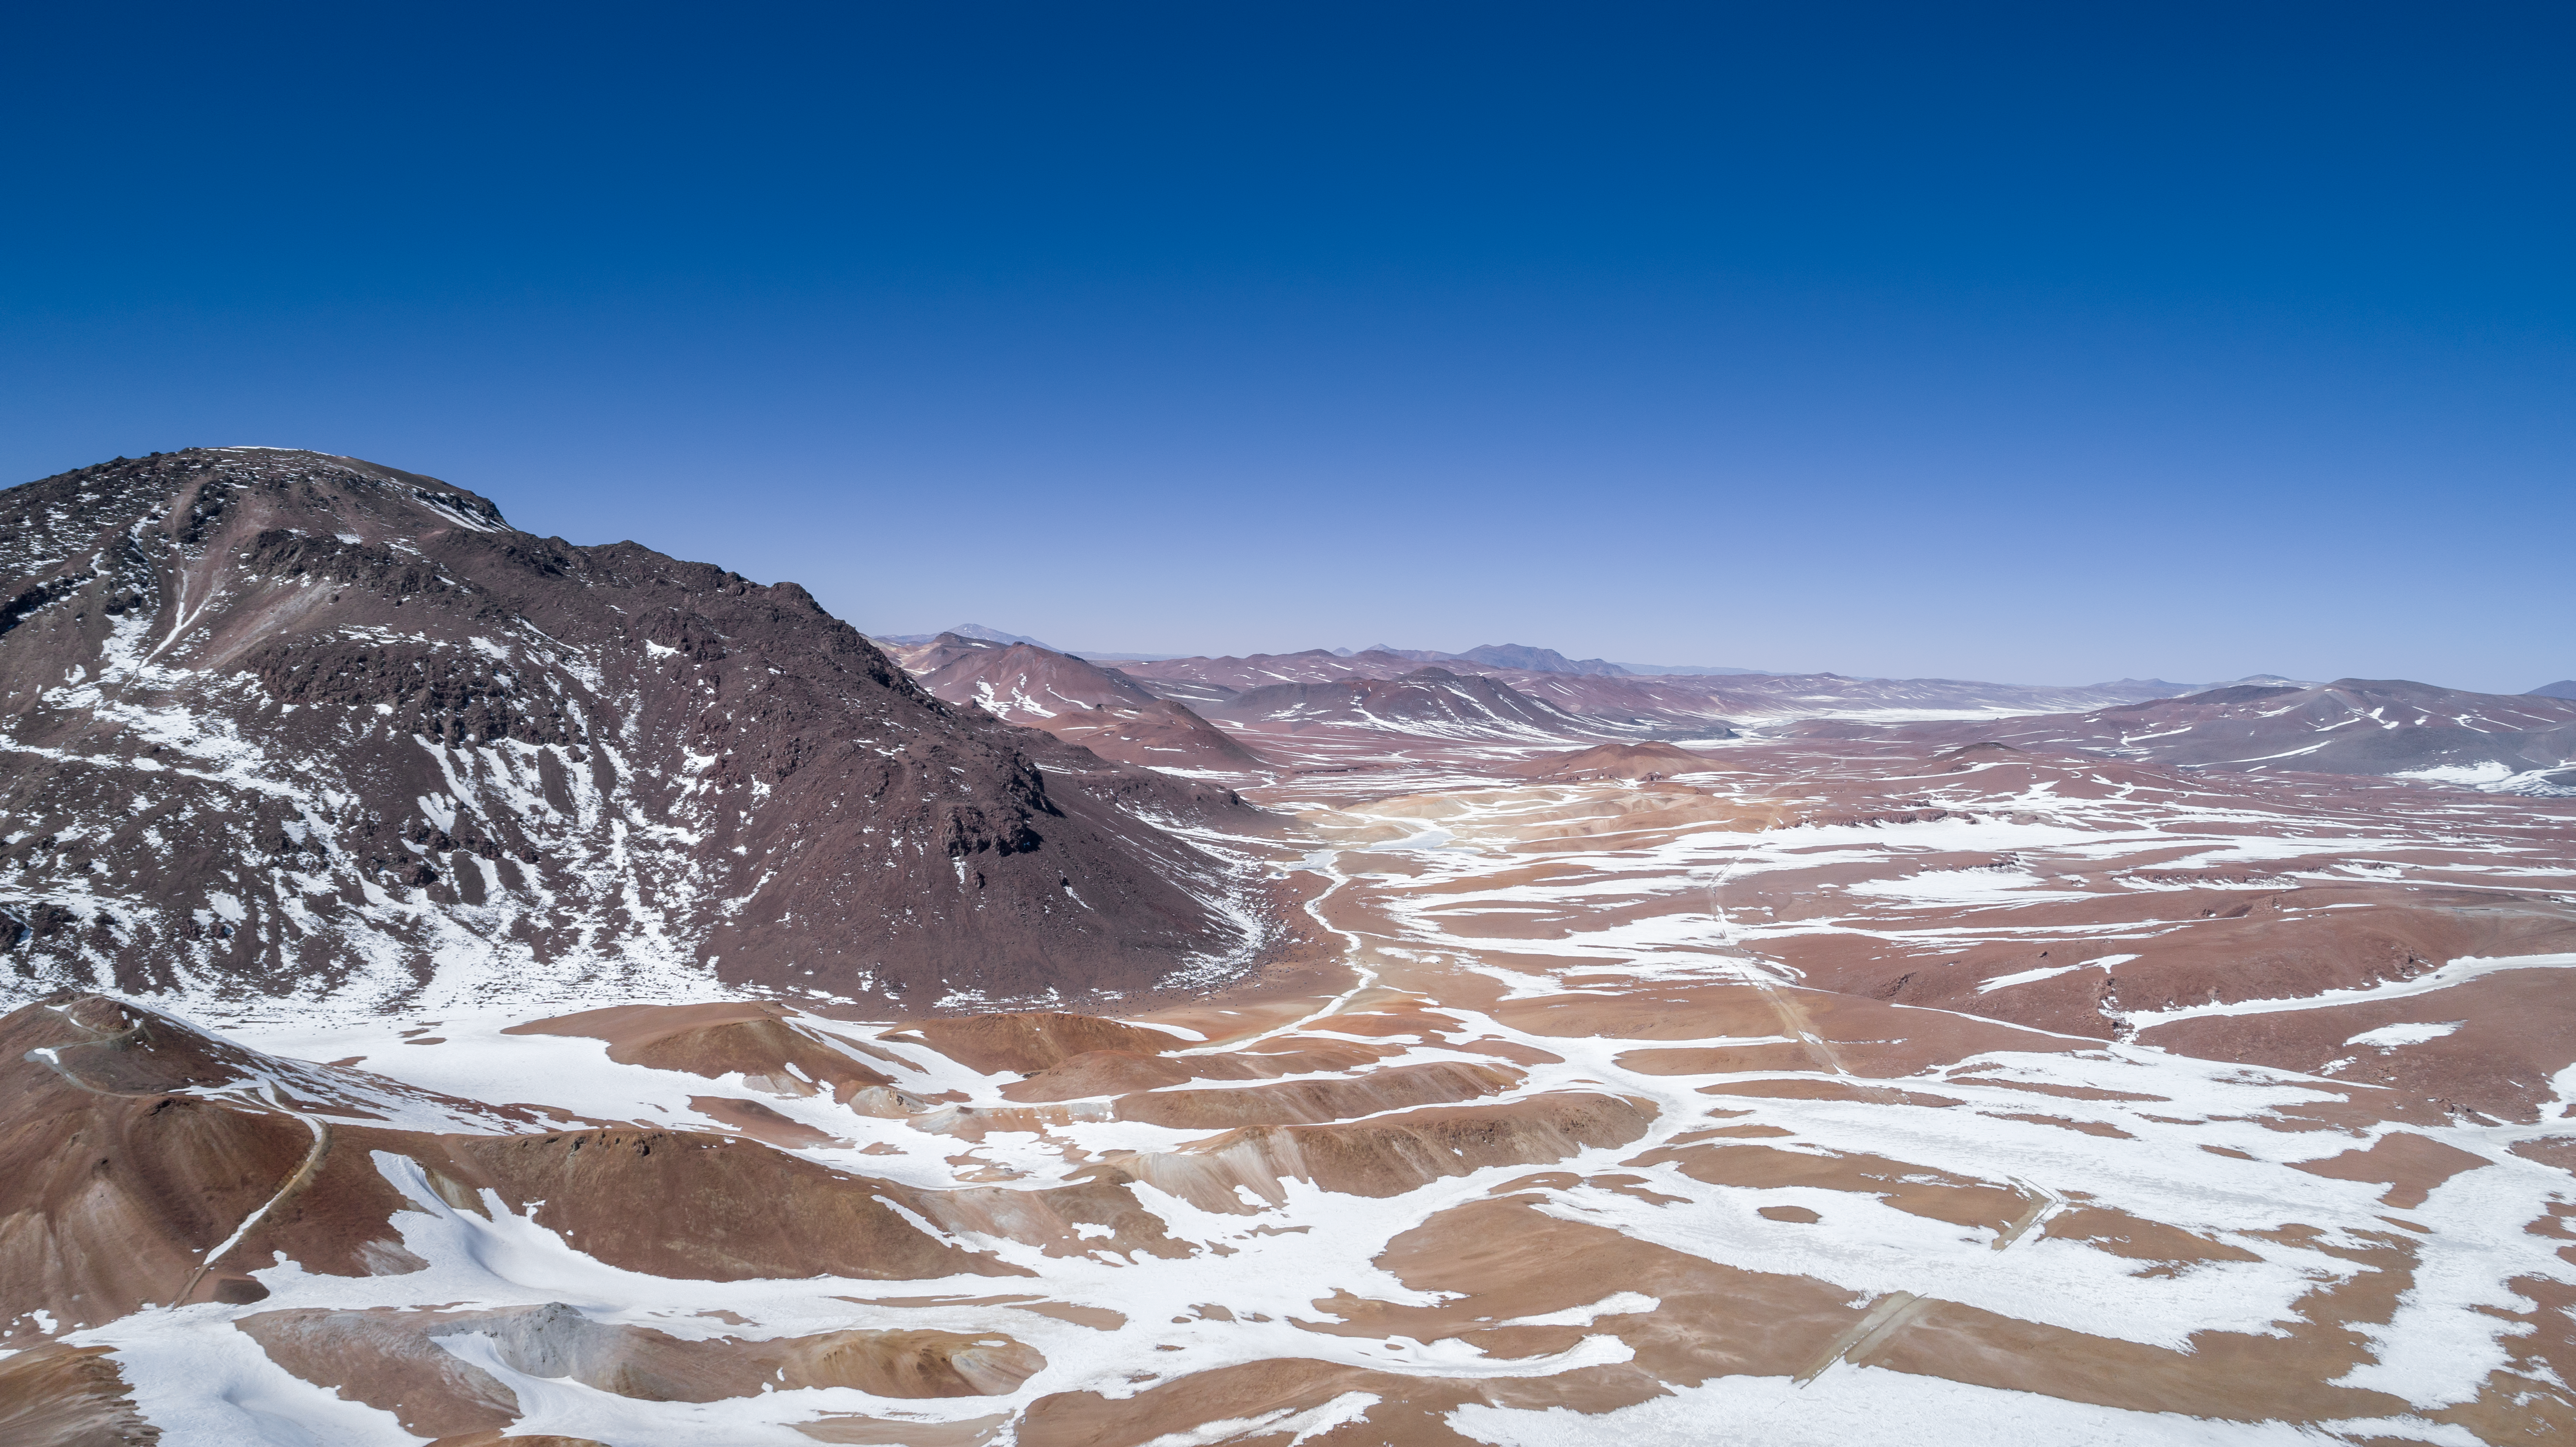

Atacama at the top of the world

This aerial view captures Chile's Chajnantor Plateau, home to the Atacama Large Millimeter/submilimeter Array (ALMA), in the throes of winter.

Credit: ALMA (ESO/NAOJ/NRAO)